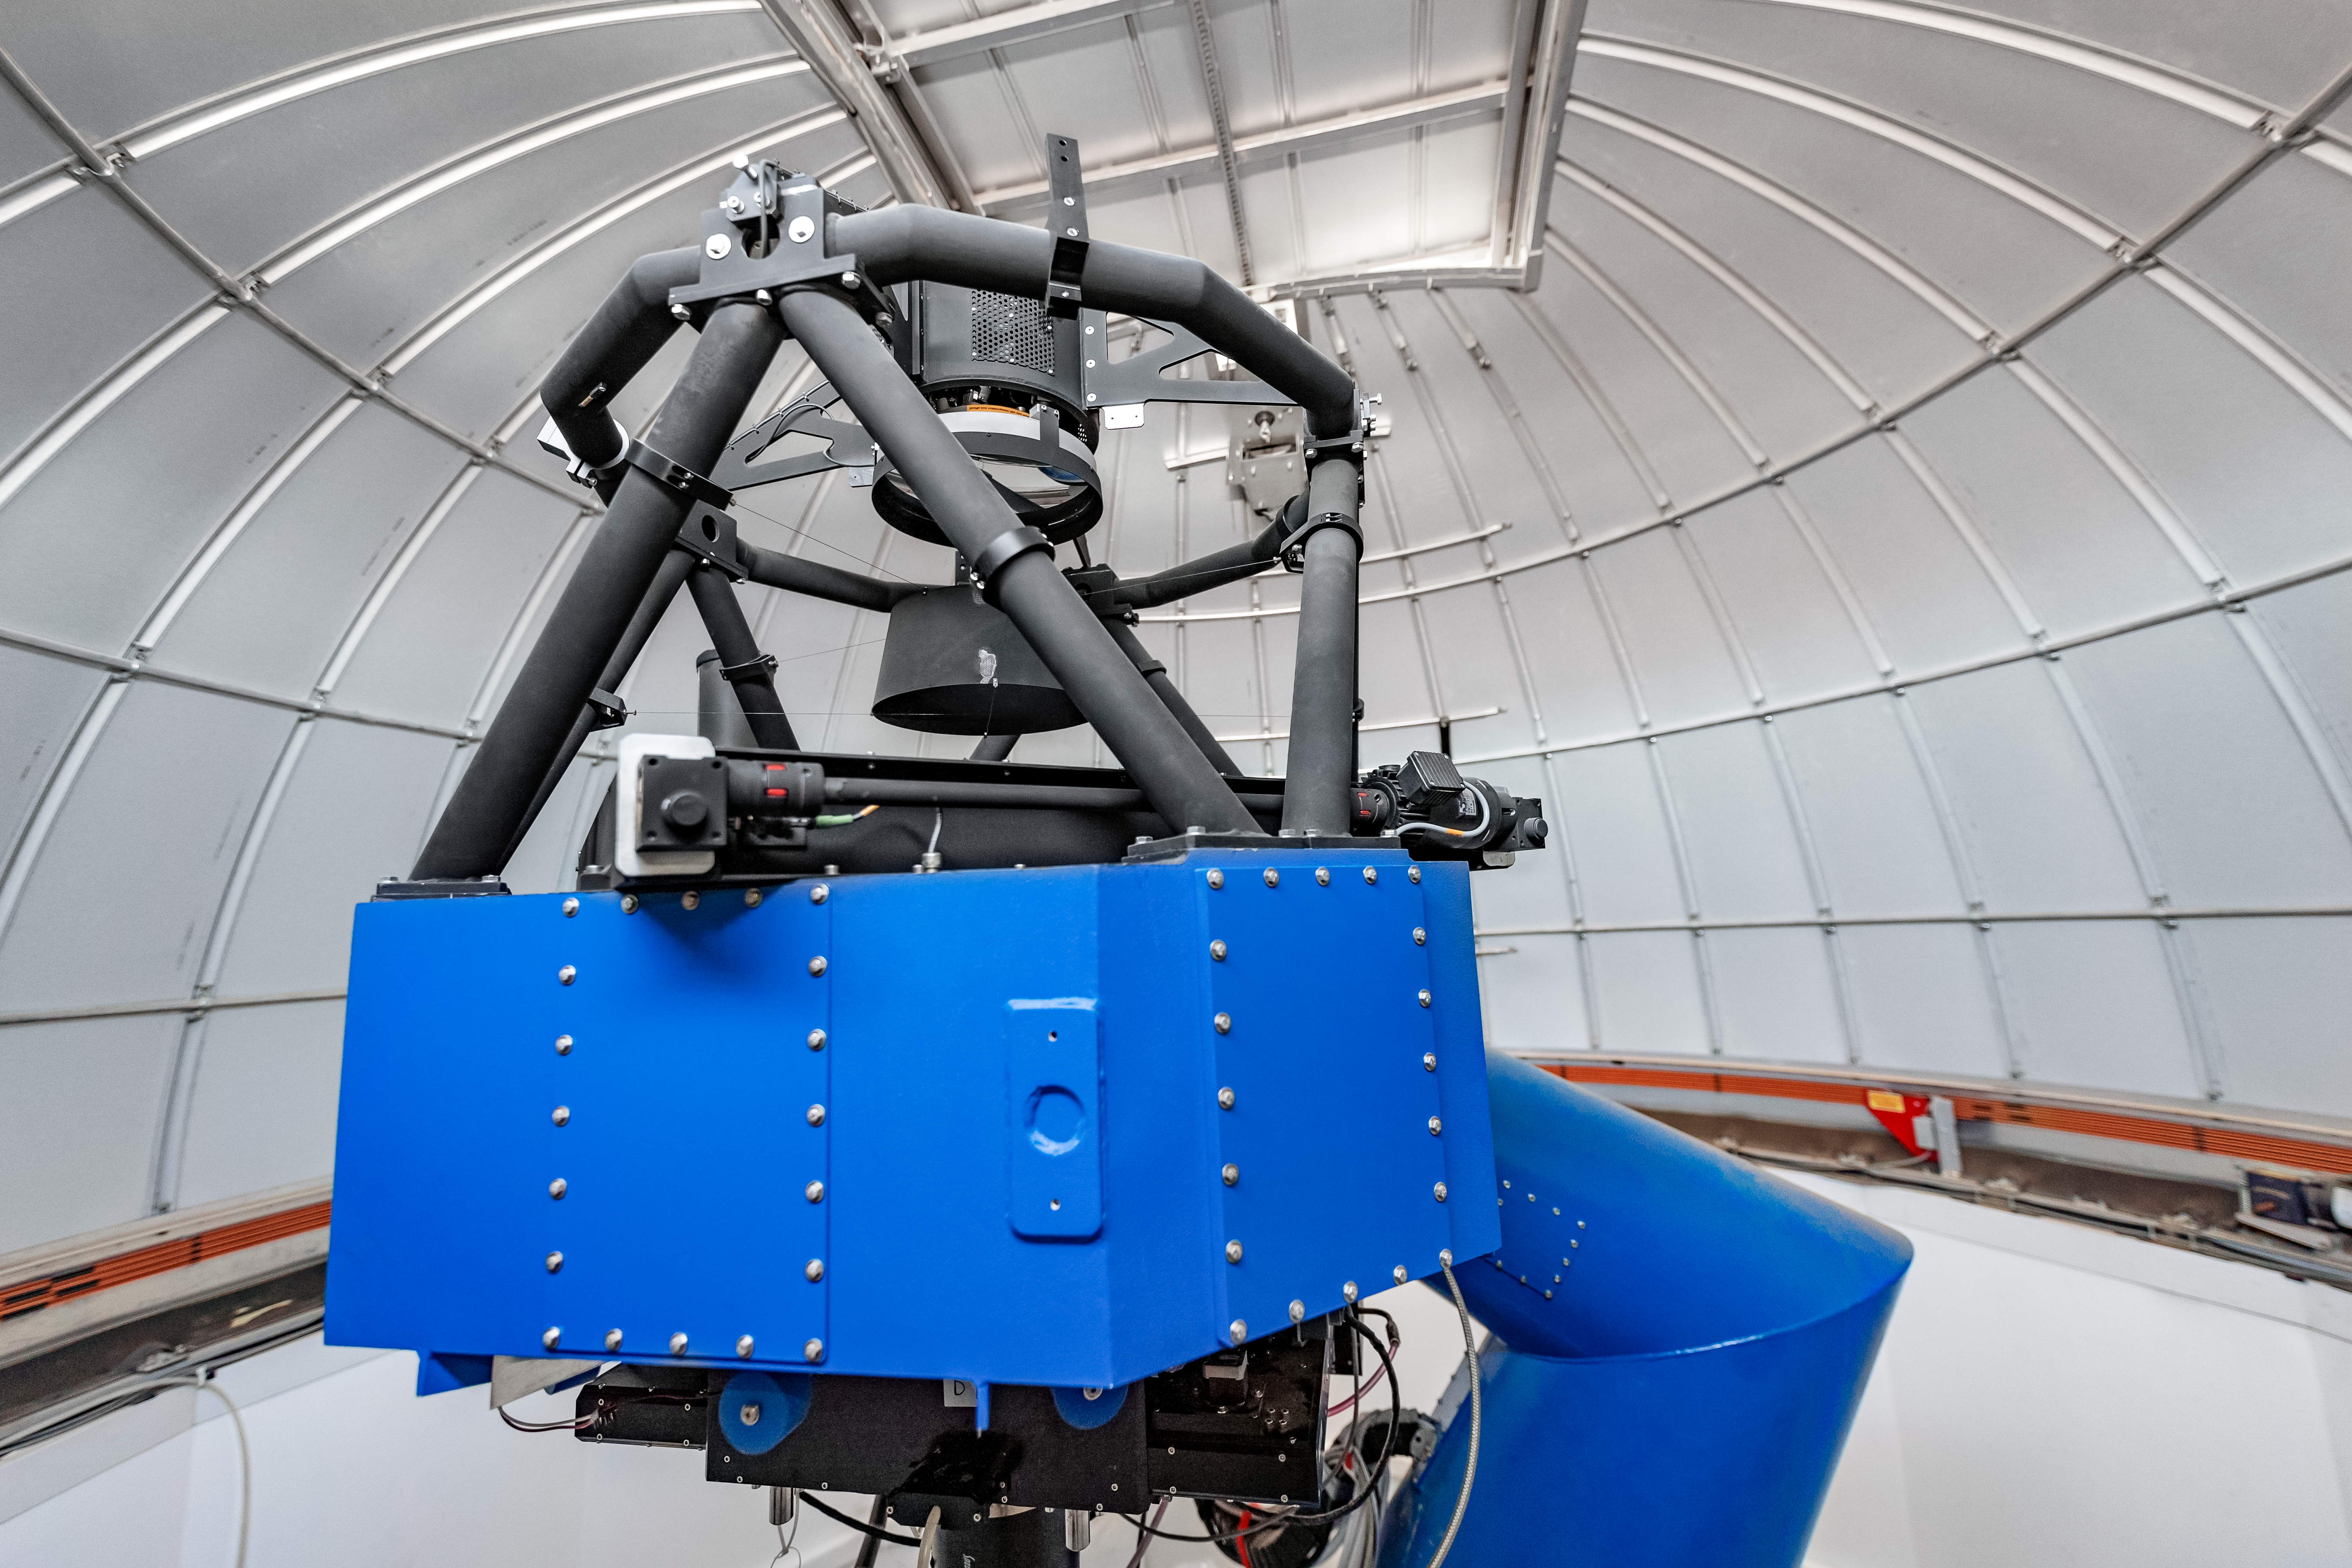

T80-South Telescope

The T80-South Telescope inside its dome on Cerro Tololo in Chile.

Credit: CTIO/NOIRLab/NSF/AURA/ T. Slovinský